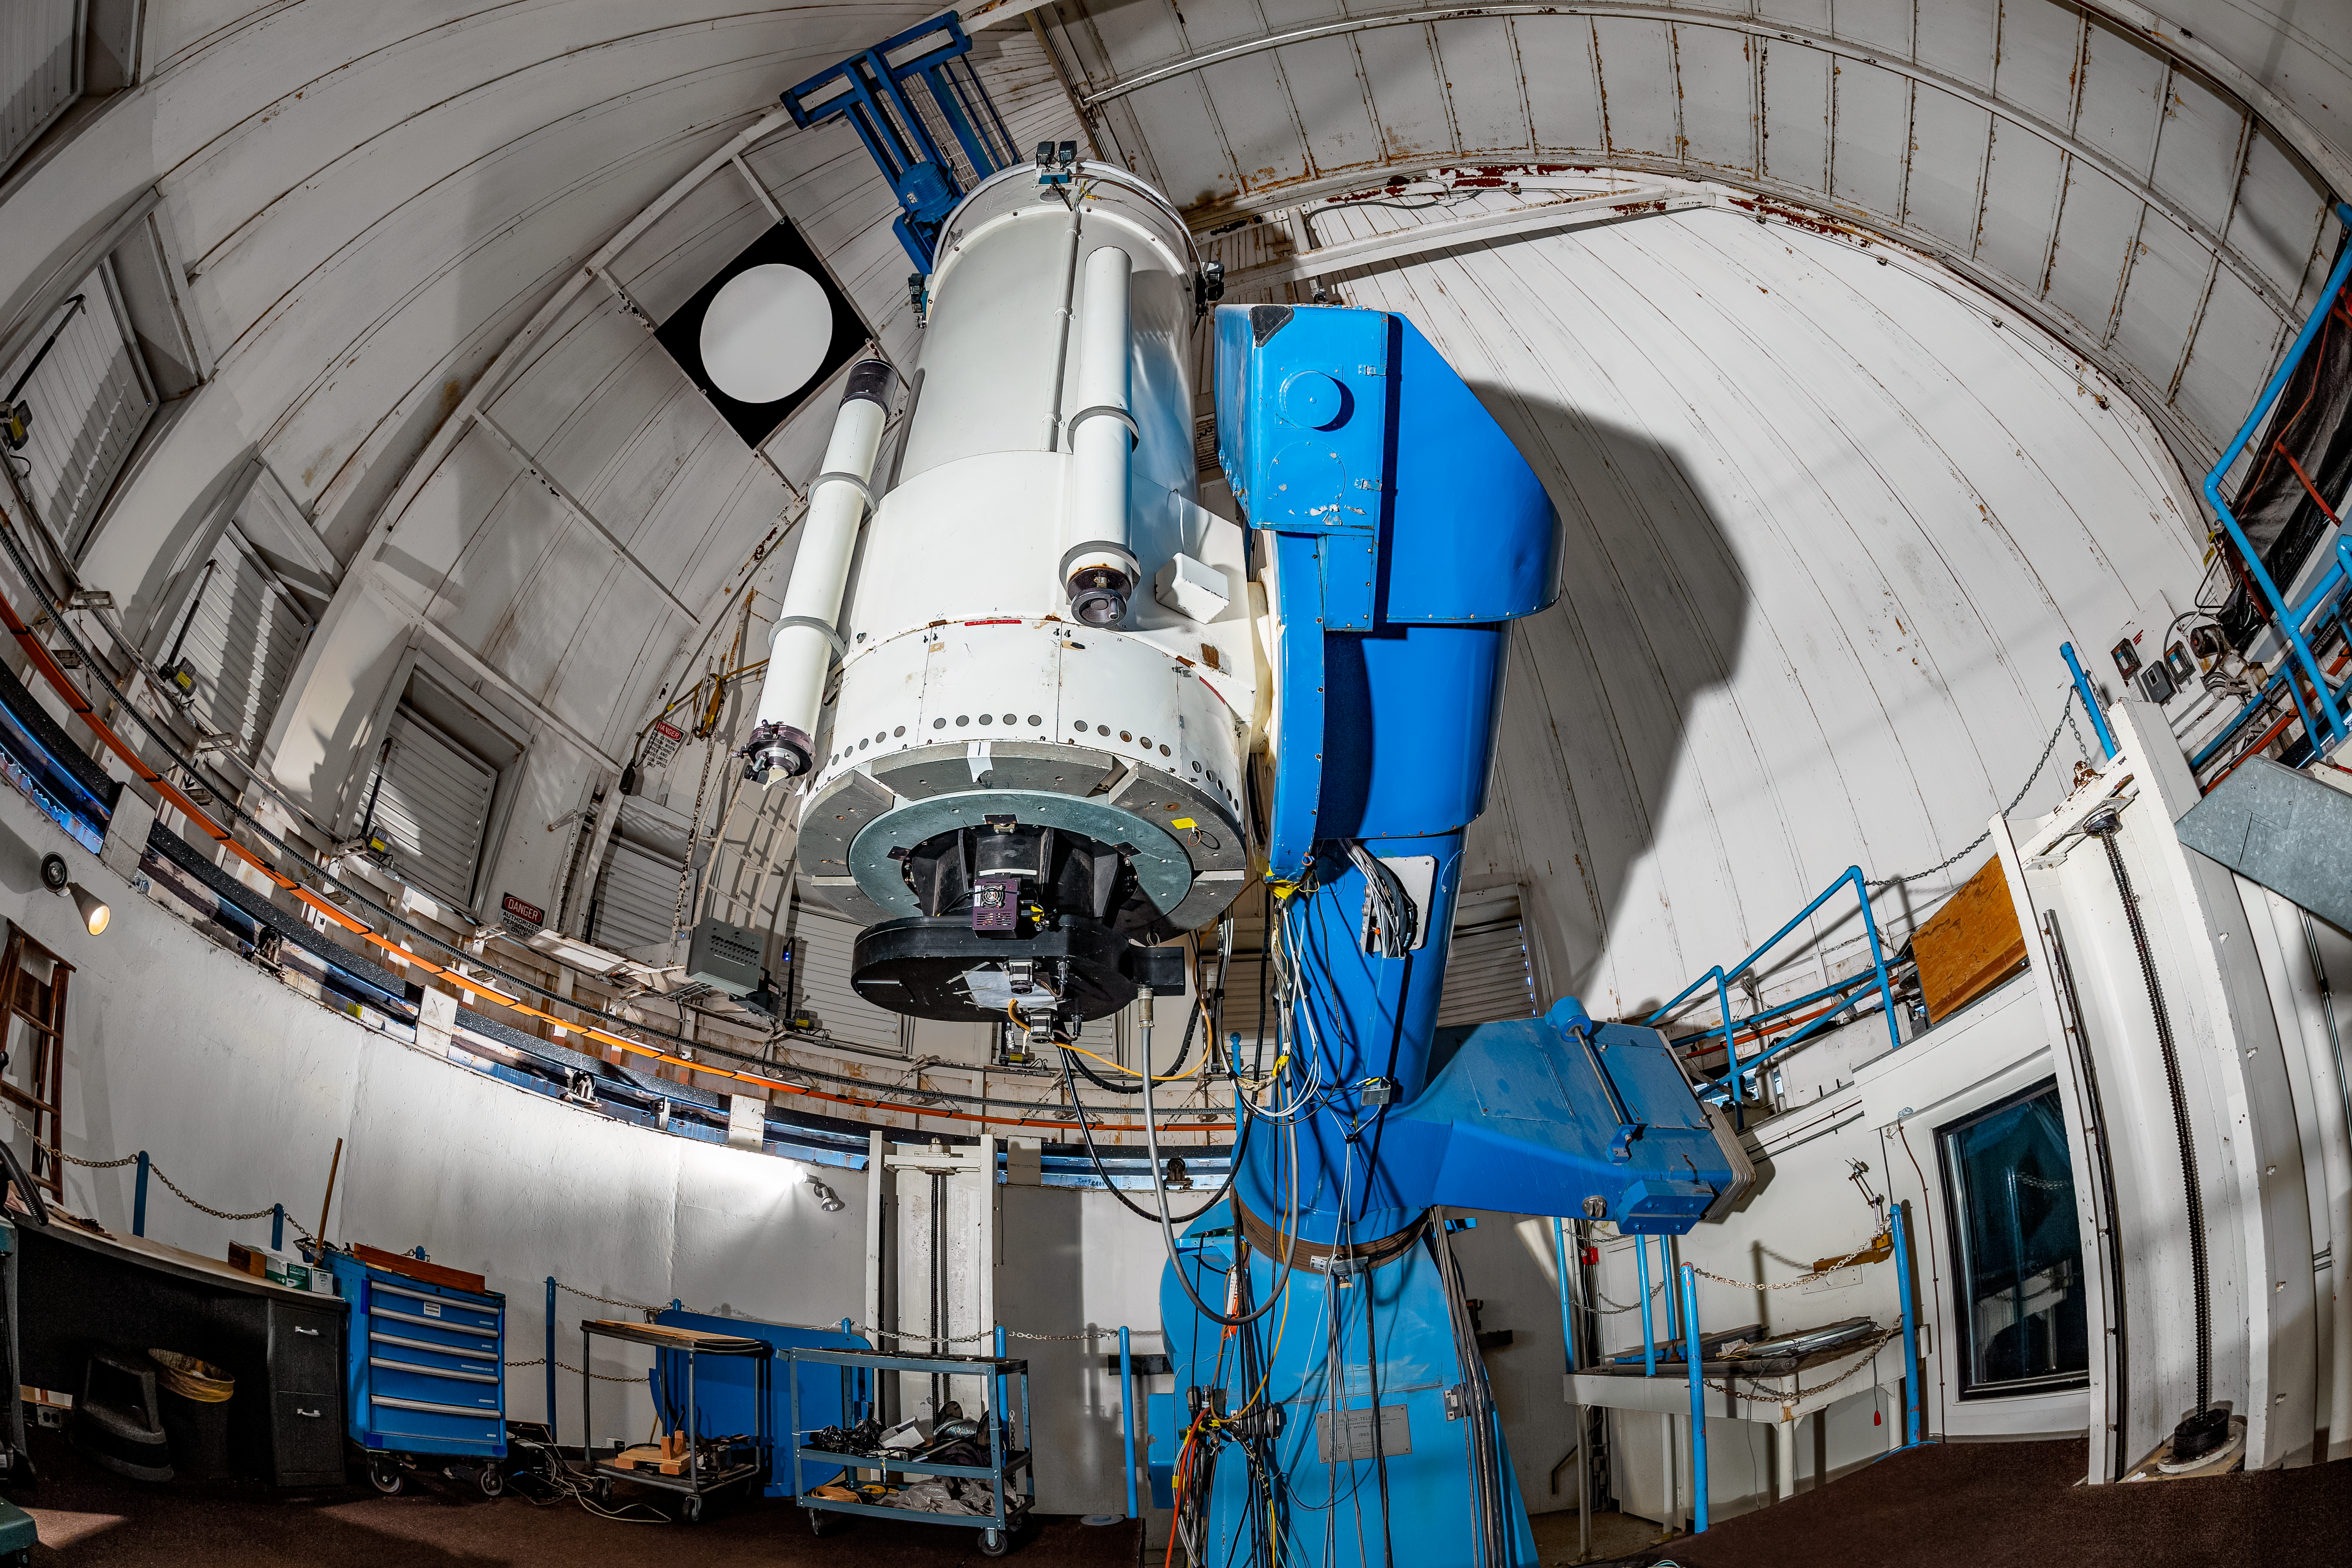

WIYN 0.9-meter Telescope

The interior of the WIYN 0.9-meter Telescope on Kitt Peak National Observatory in Arizona.

Credit: KPNO/NOIRLab/NSF/AURA/T. Matsopoulos